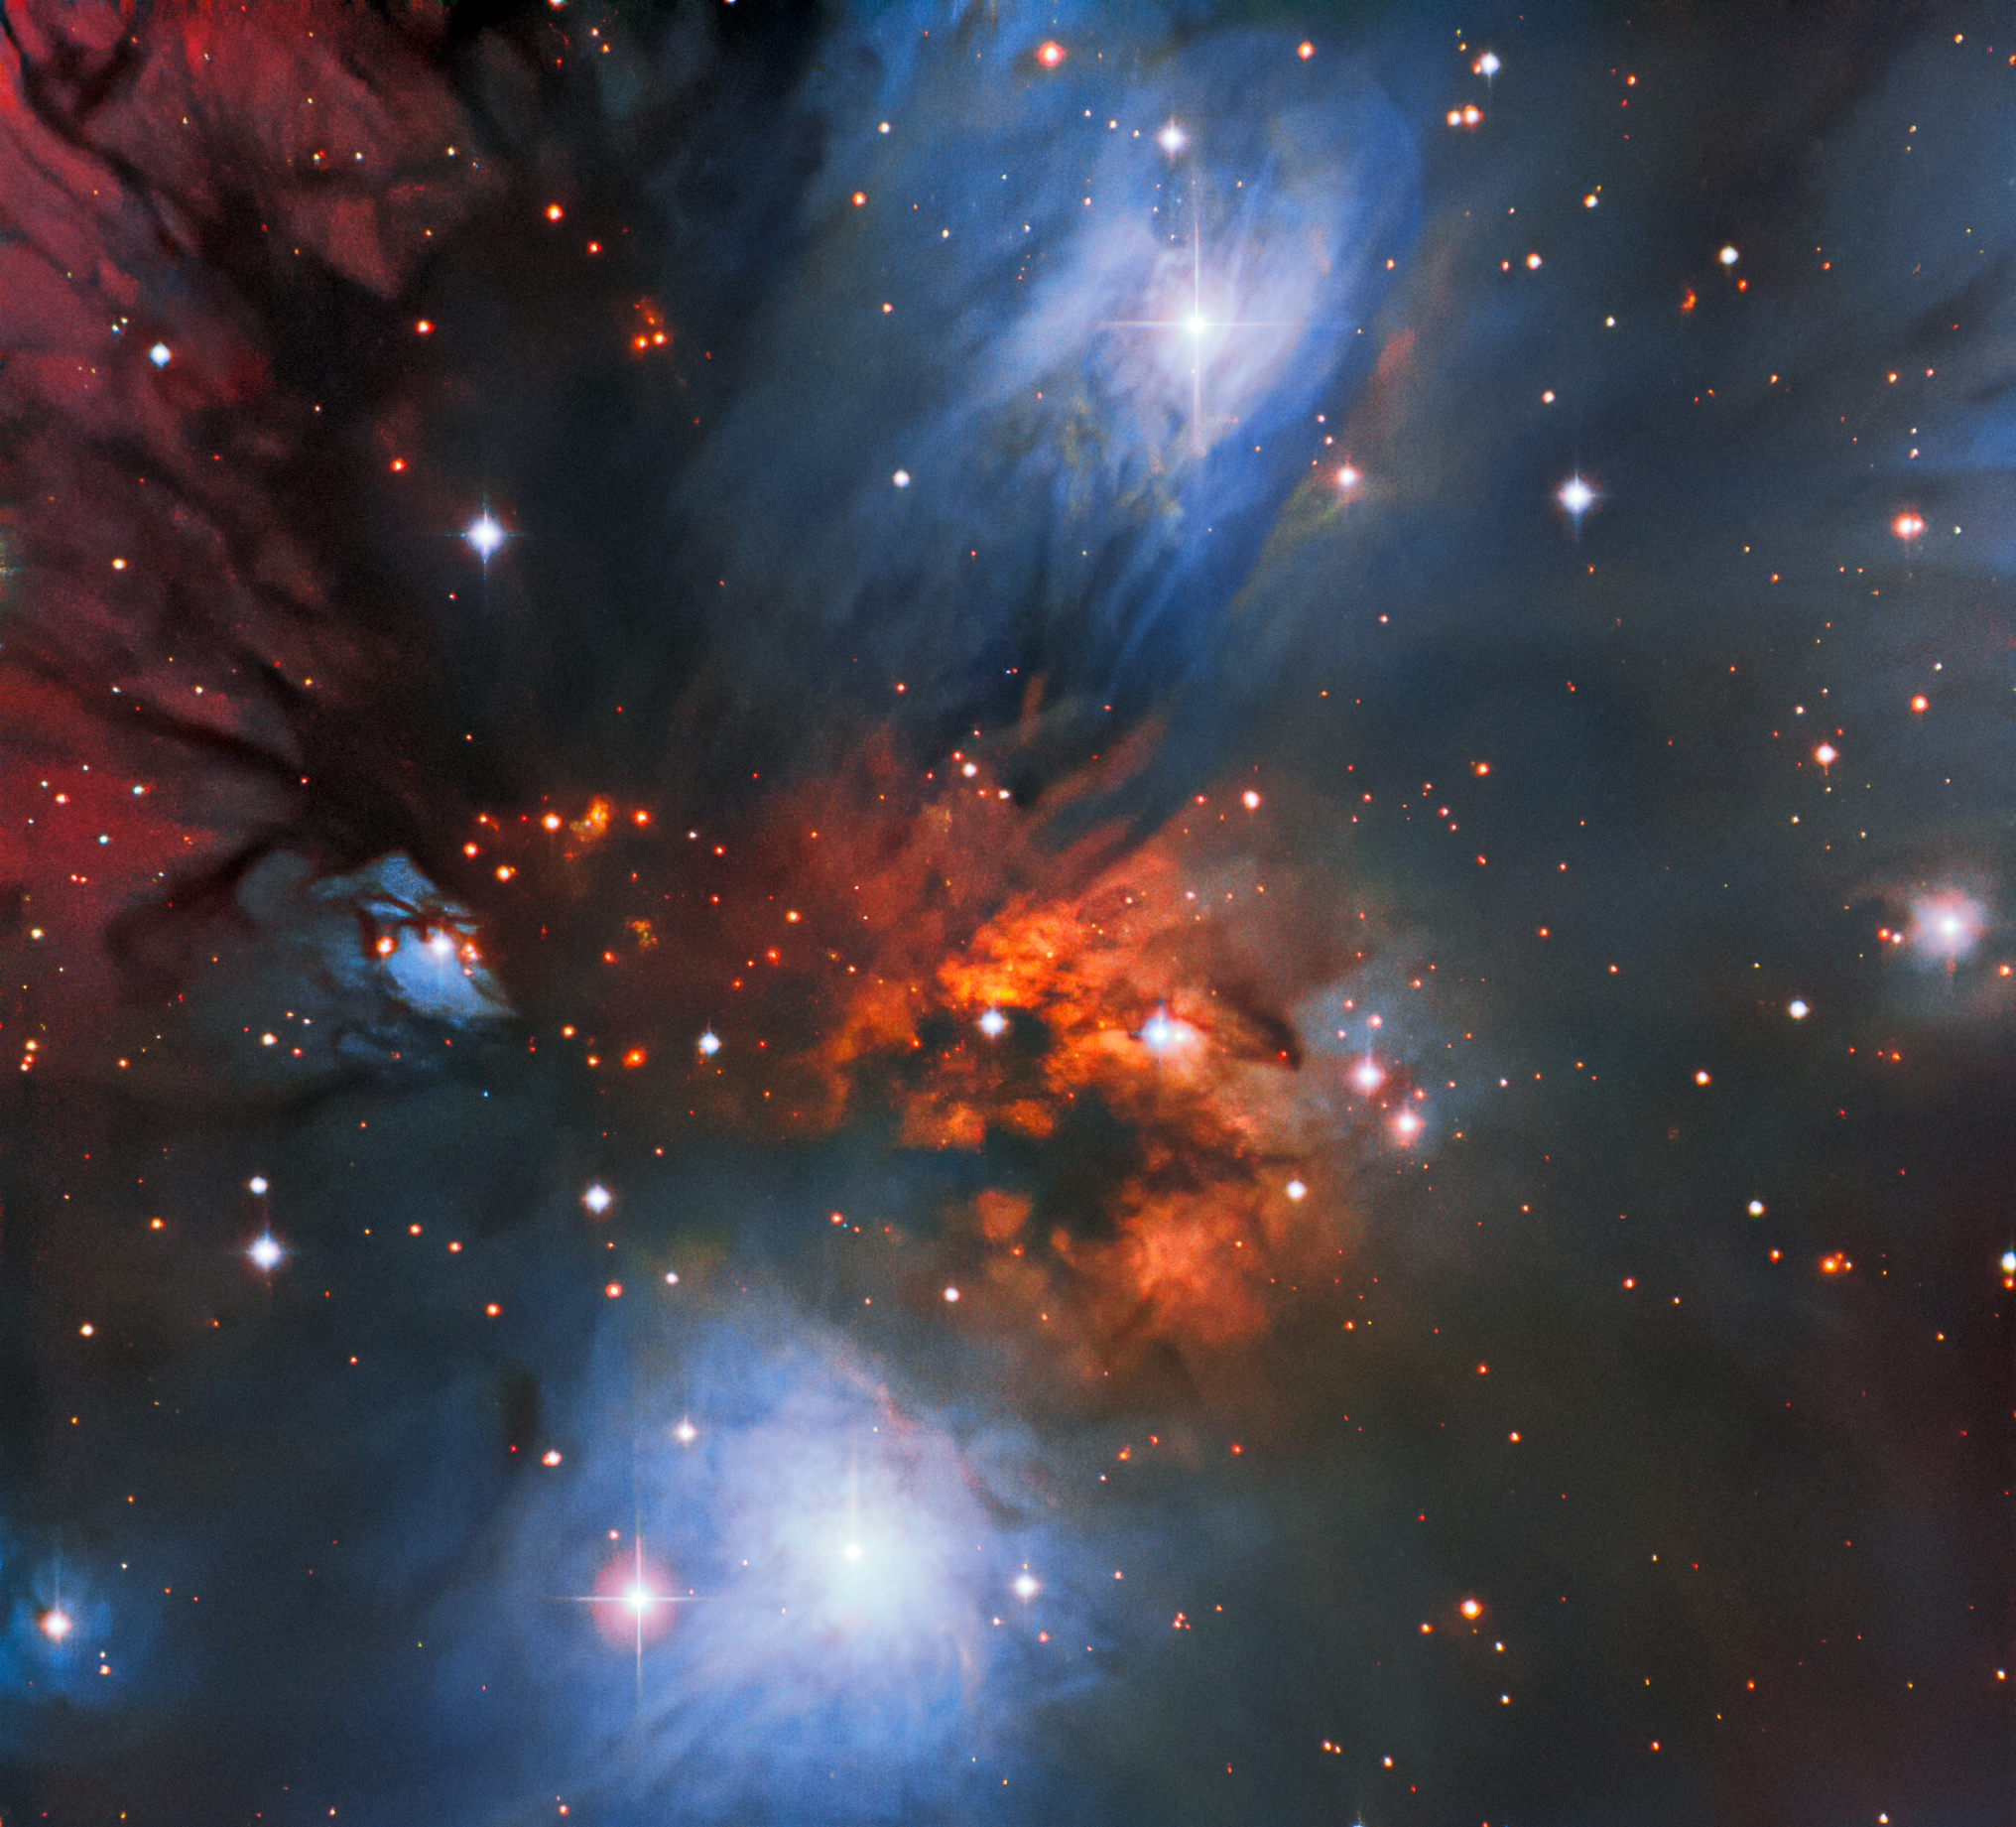

Colorful Cosmic Reflections

This striking image, streaked with bright swathes of color, captures the beautiful reflection nebula NGC 2170. The diffuse clouds of interstellar dust in the nebula scatter and reflect light from nearby stars, creating this vividly colorful scene. Dust grains reflect blue light from hot stars embedded in the nebula. And warm hydrogen gas glows a deep red. Seen as dark tendrils, dust also absorbs the light from stars and gas behind it. This particular nebula lies in the constellation Monoceros (The Unicorn) — a faint constellation on the celestial equator. It was observed using the SMARTS 0.9-meter Telescope at Cerro Tololo Inter-American Observatory in Chile, a Program of NSF NOIRLab.

This image was obtained by NOIRLab’s Communication, Education & Engagement team as part of the NOIRLab Legacy Imaging Program.

Credit: CTIO/NOIRLab/NSF/AURA Image Processing: Travis Rector (University of Alaska Anchorage), M. Zamani (NSF NOIRLab) , & D. de Martin (NSF NOIRLab)